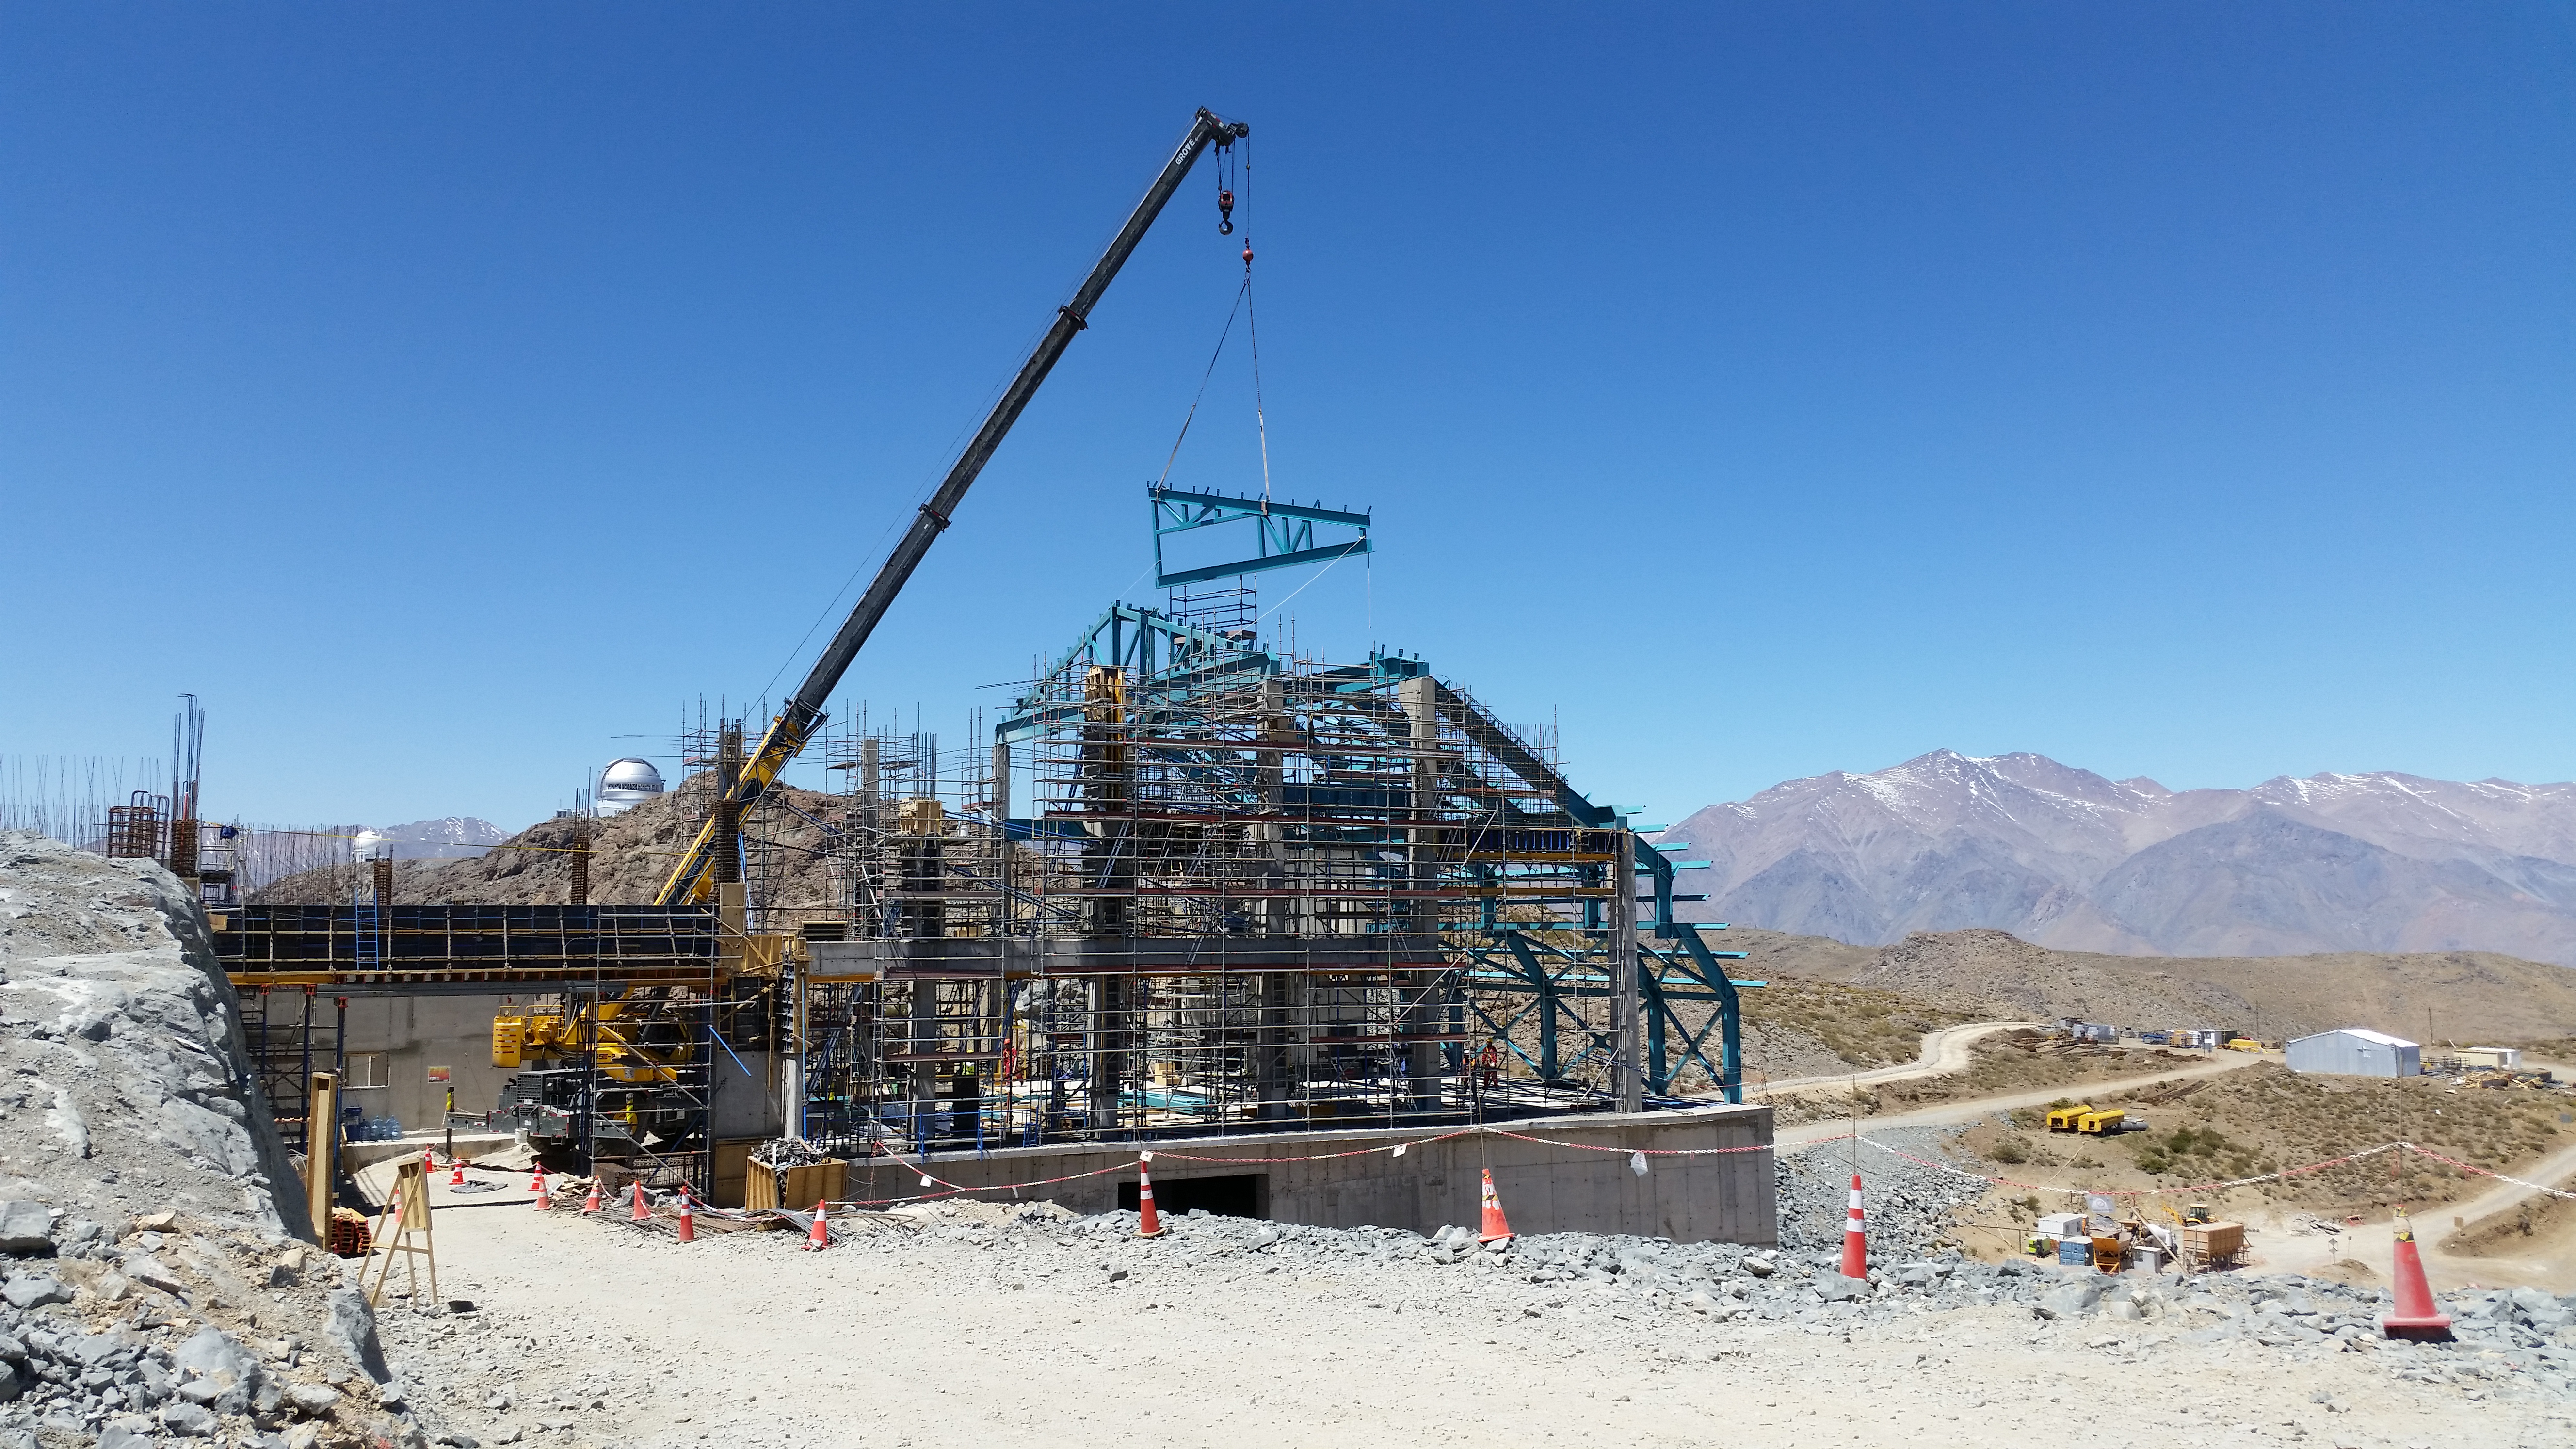

General view

General view of the third level of the service building.

Credit: Rubin Observatory/NSF/AURA